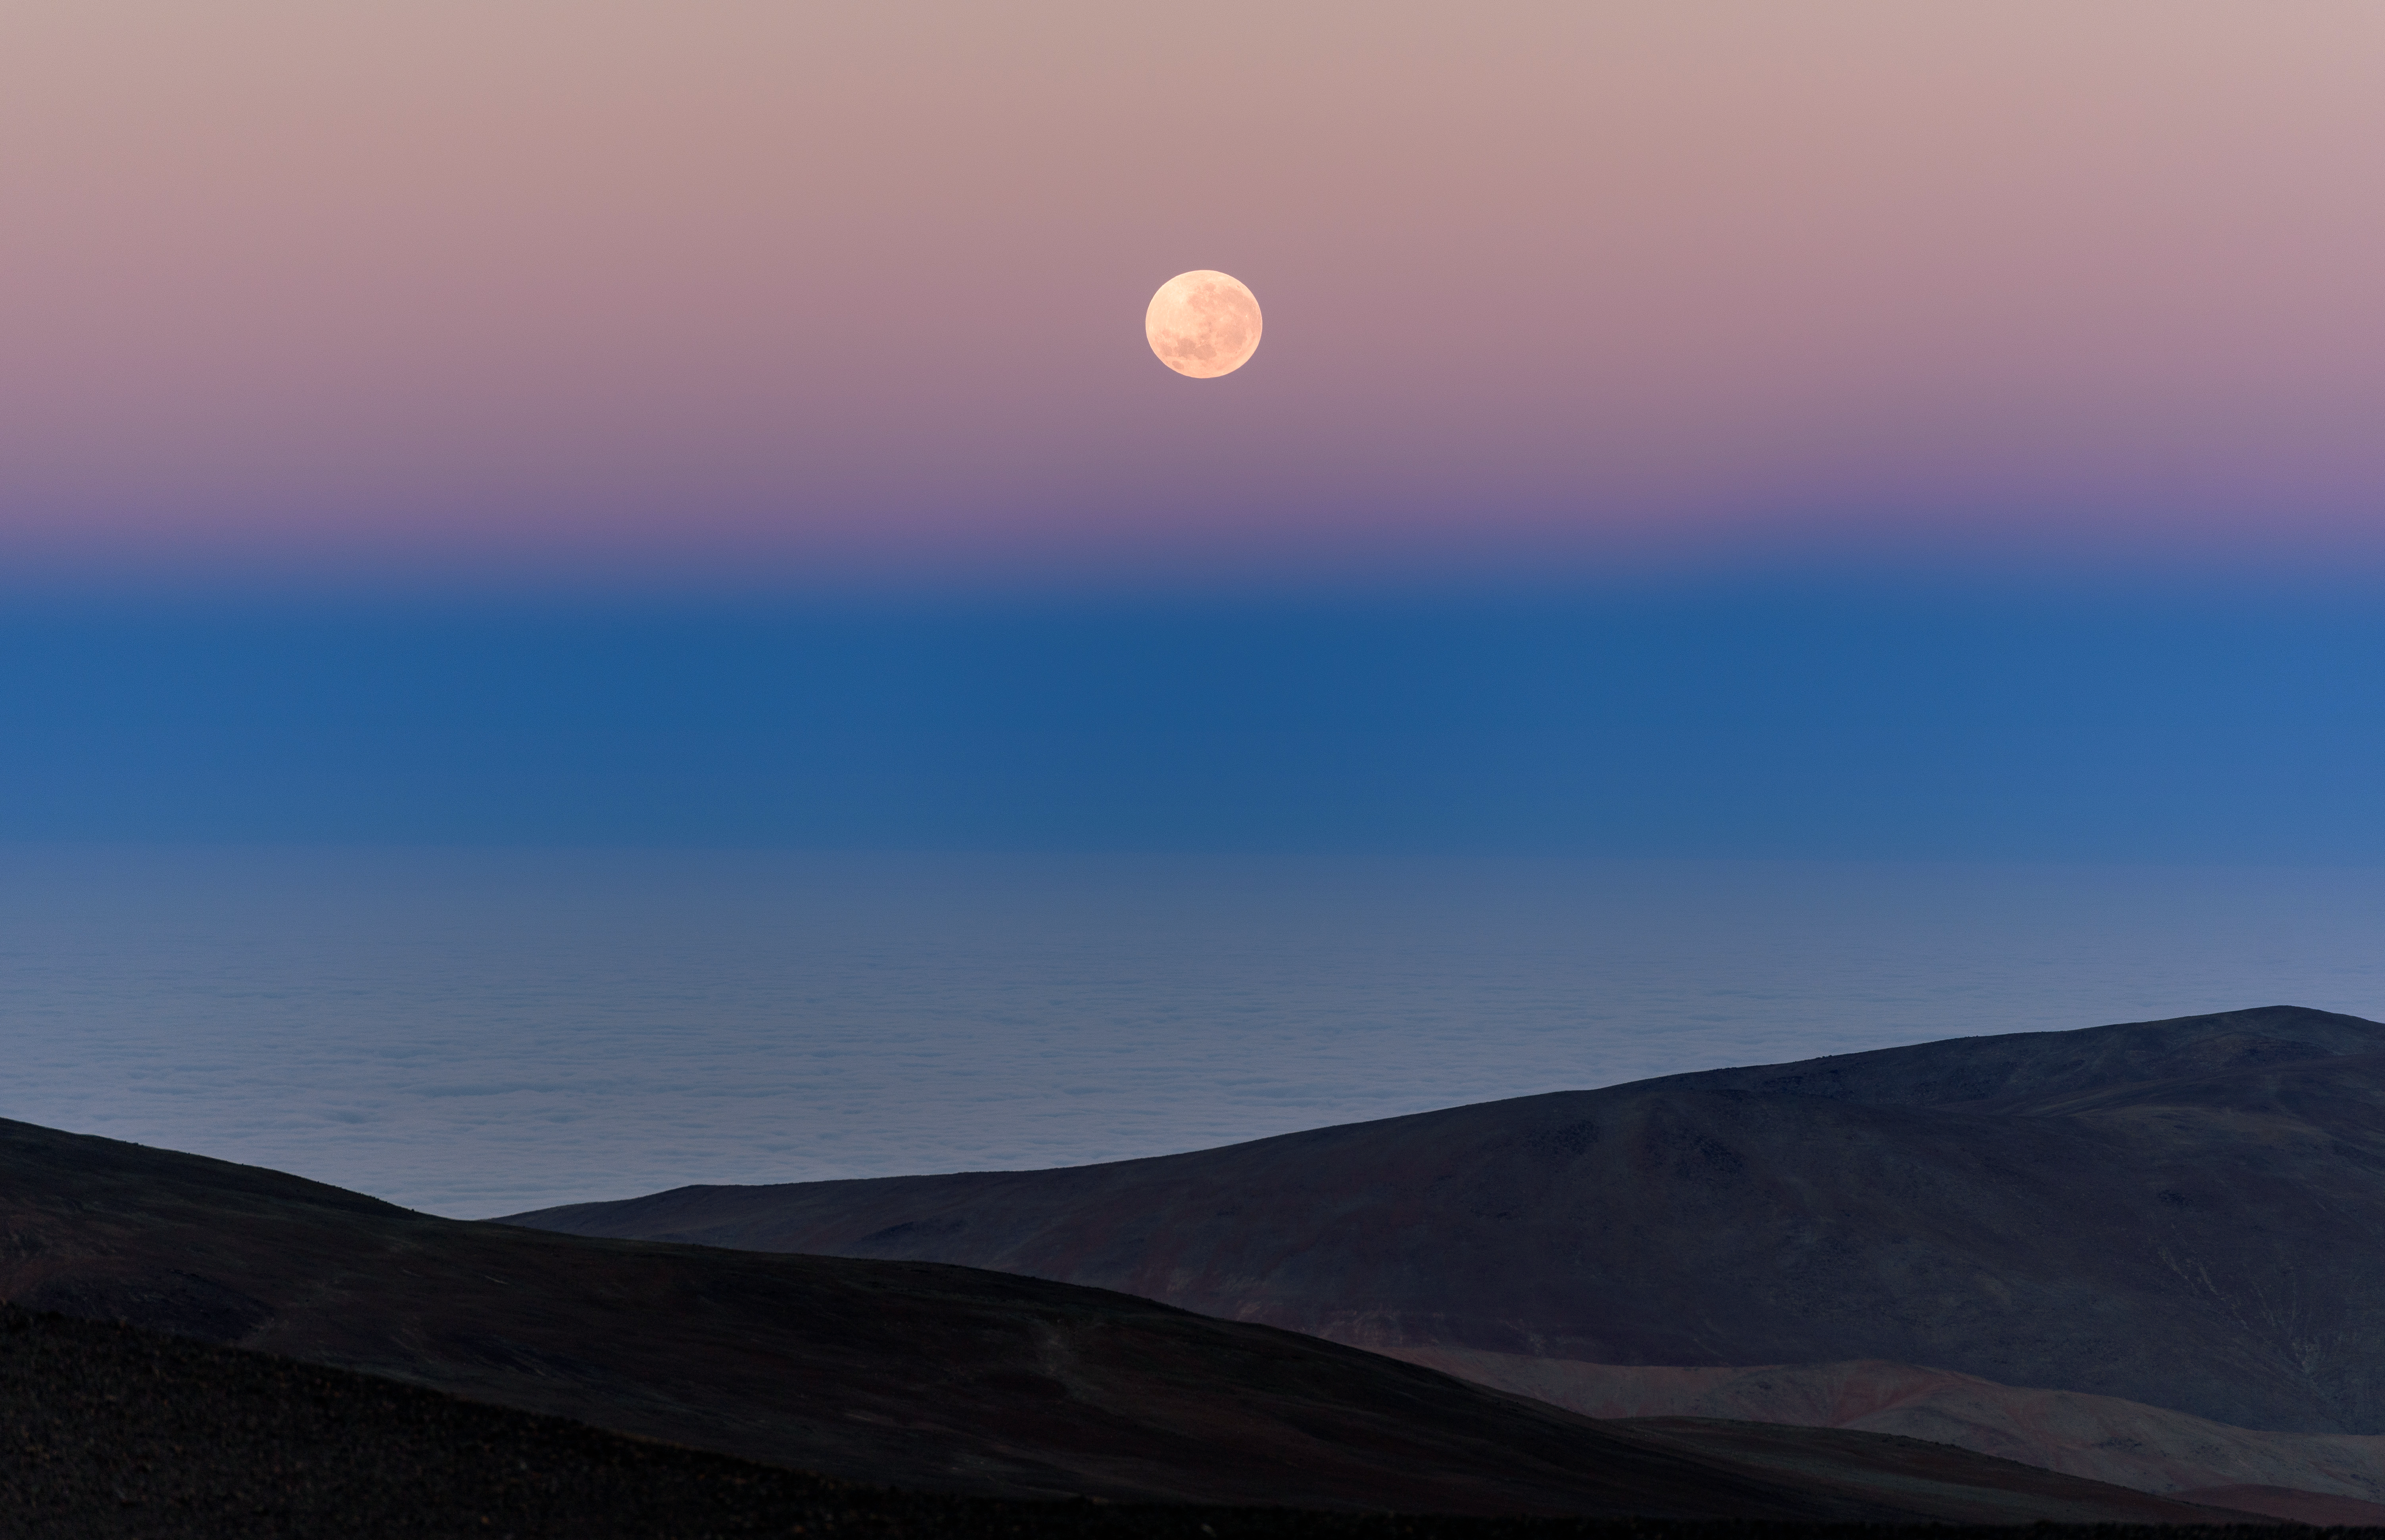

Full moon setting

The full moon is setting over the Pacific Ocean, above the Earth's shadow and the Atacama Desert, the location of ESO's astronomical observatories. The clear skies and high altitude available in the mountains in this region provide excellent viewing conditions.

Credit: G. Hüdepohl (atacamaphoto.com)/ESO